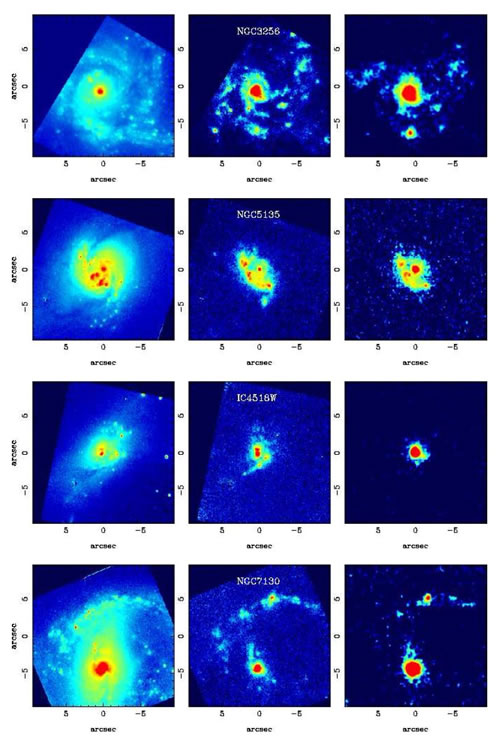

HST and Gemini emission images of NGC 3256

Left panels: HST/NICMOS 1.1micron continuum emission images except for NGC3256 which is at 1.6micron. Middle panels: HST/NICMOS continuum-subtracted Paschen-alpha line emission. Right panels: Gemini/T-ReCS N-band images, except for NGC3256 which is the narrow-band 8.7micron filter. For the typical distances (between approximately 35 to 70Mpc) of these LIRGs the images cover approximately the central 3 to 7kpc. The images have been smoothed with Gaussian functions with sigma = 1-1.5pixels. Orientation of all the images is north up, and east to the left.

Credit: International Gemini Observatory/NOIRLab/NSF/AURA